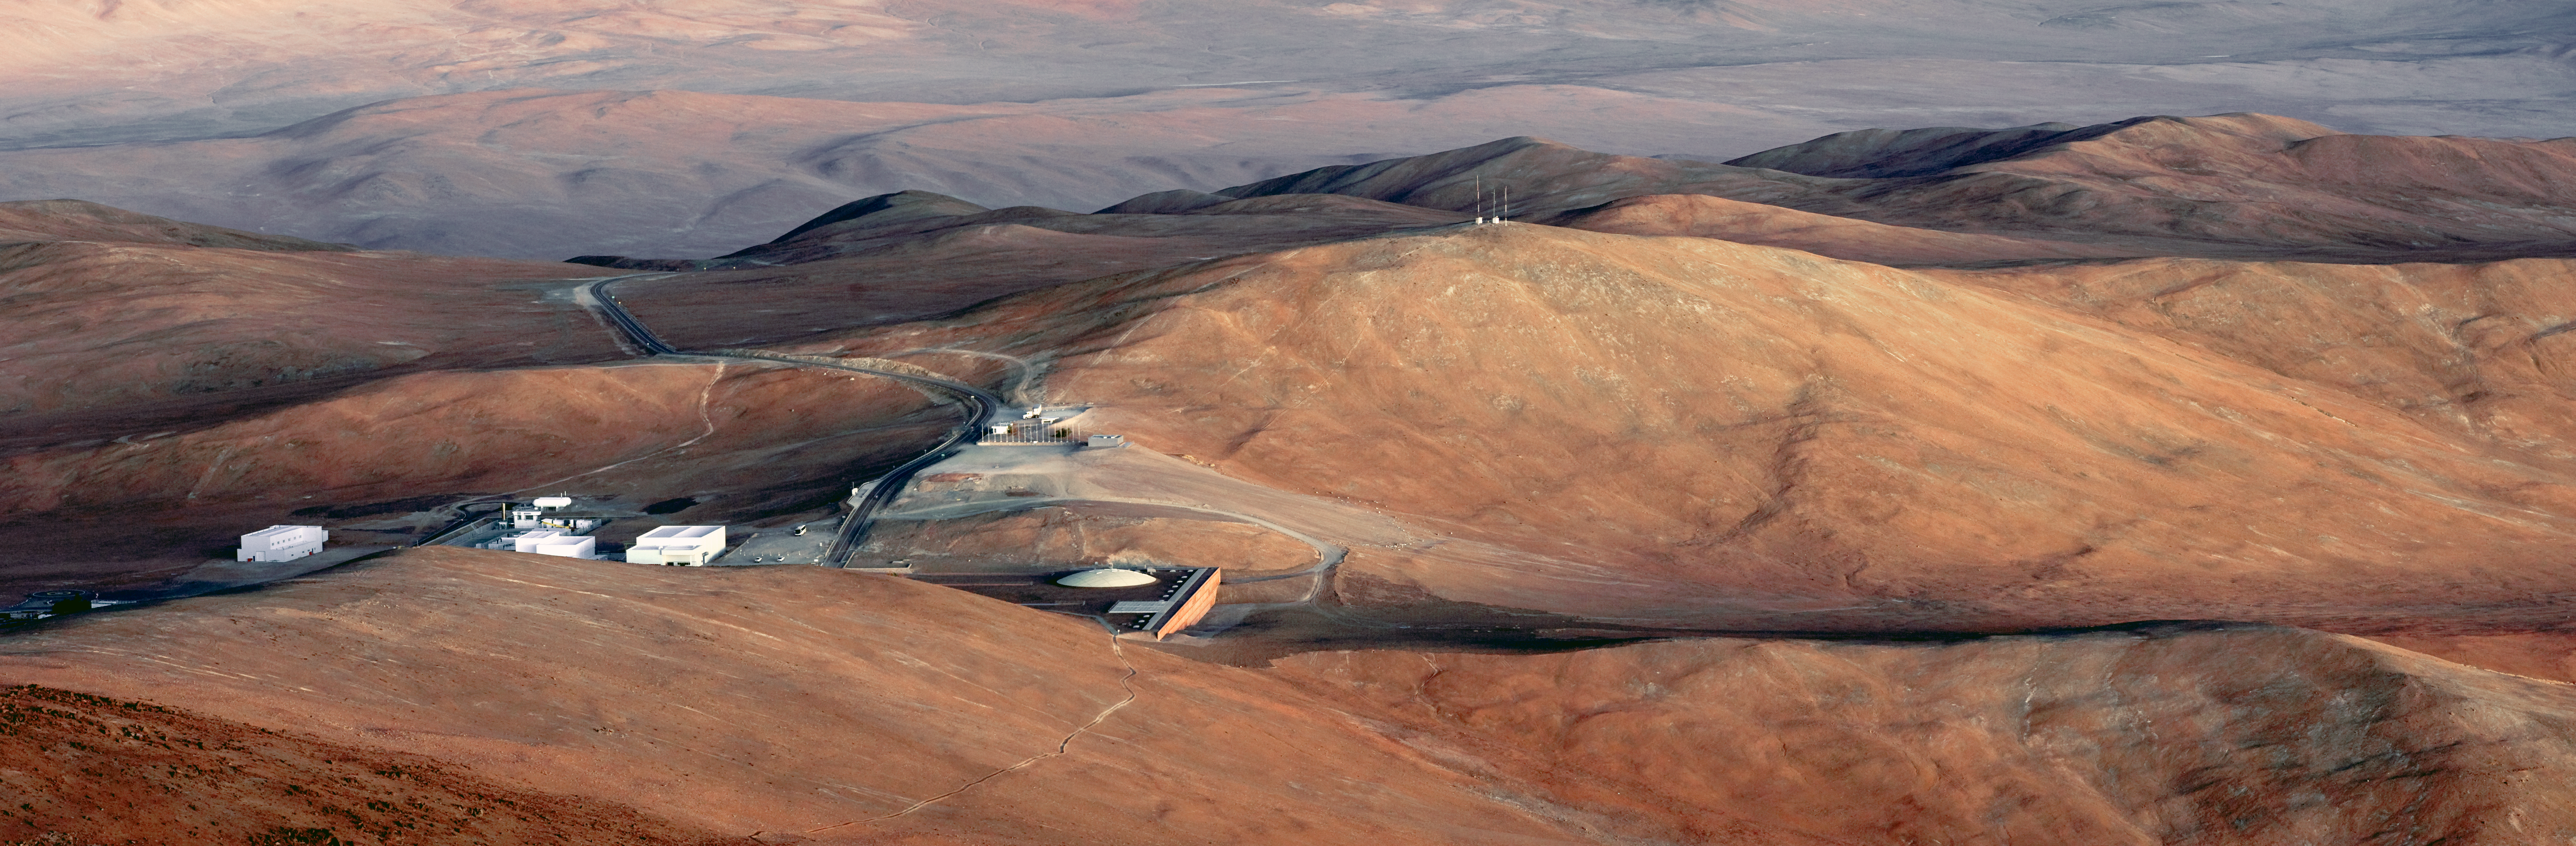

The Paranal Basecamp from above

Looking down from a vantage point at the ESO Very Large Telescope on Cerro Paranal in the Chilean Atacama Desert, the observatory’s basecamp stretches out below. The Paranal Residencia, a haven for those working on the mountain, can be seen near the centre with the dome on its roof. To the left of the Residencia, on the other side of the road, is the basecamp’s gymnasium, and to the left of that is the Mirror Maintenance Building (MMB), where the giant VLT mirrors are periodically cleaned and recoated. Behind the MMB is the site’s power station, and further to the left is the mechanical workshop building. Winding up the mountainside in the foreground is the Star Track, a walking path from the Residencia to the summit.

The Sun had set about a quarter of an hour before this photograph was taken, leaving the basecamp bathed in beautiful orange light. This twilight creates gentle shadows which give the hills great depth. Such a sight at Paranal can only be seen during the so-called "golden hours" before sunrise or after sunset, as direct sunlight during the day results in unforgiving lighting contrasts.

This panoramic photograph was created by ESO Photo Ambassador Gerhard Hüdepohl.

Credit: G.Hüdepohl (atacamaphoto.com)/ESO